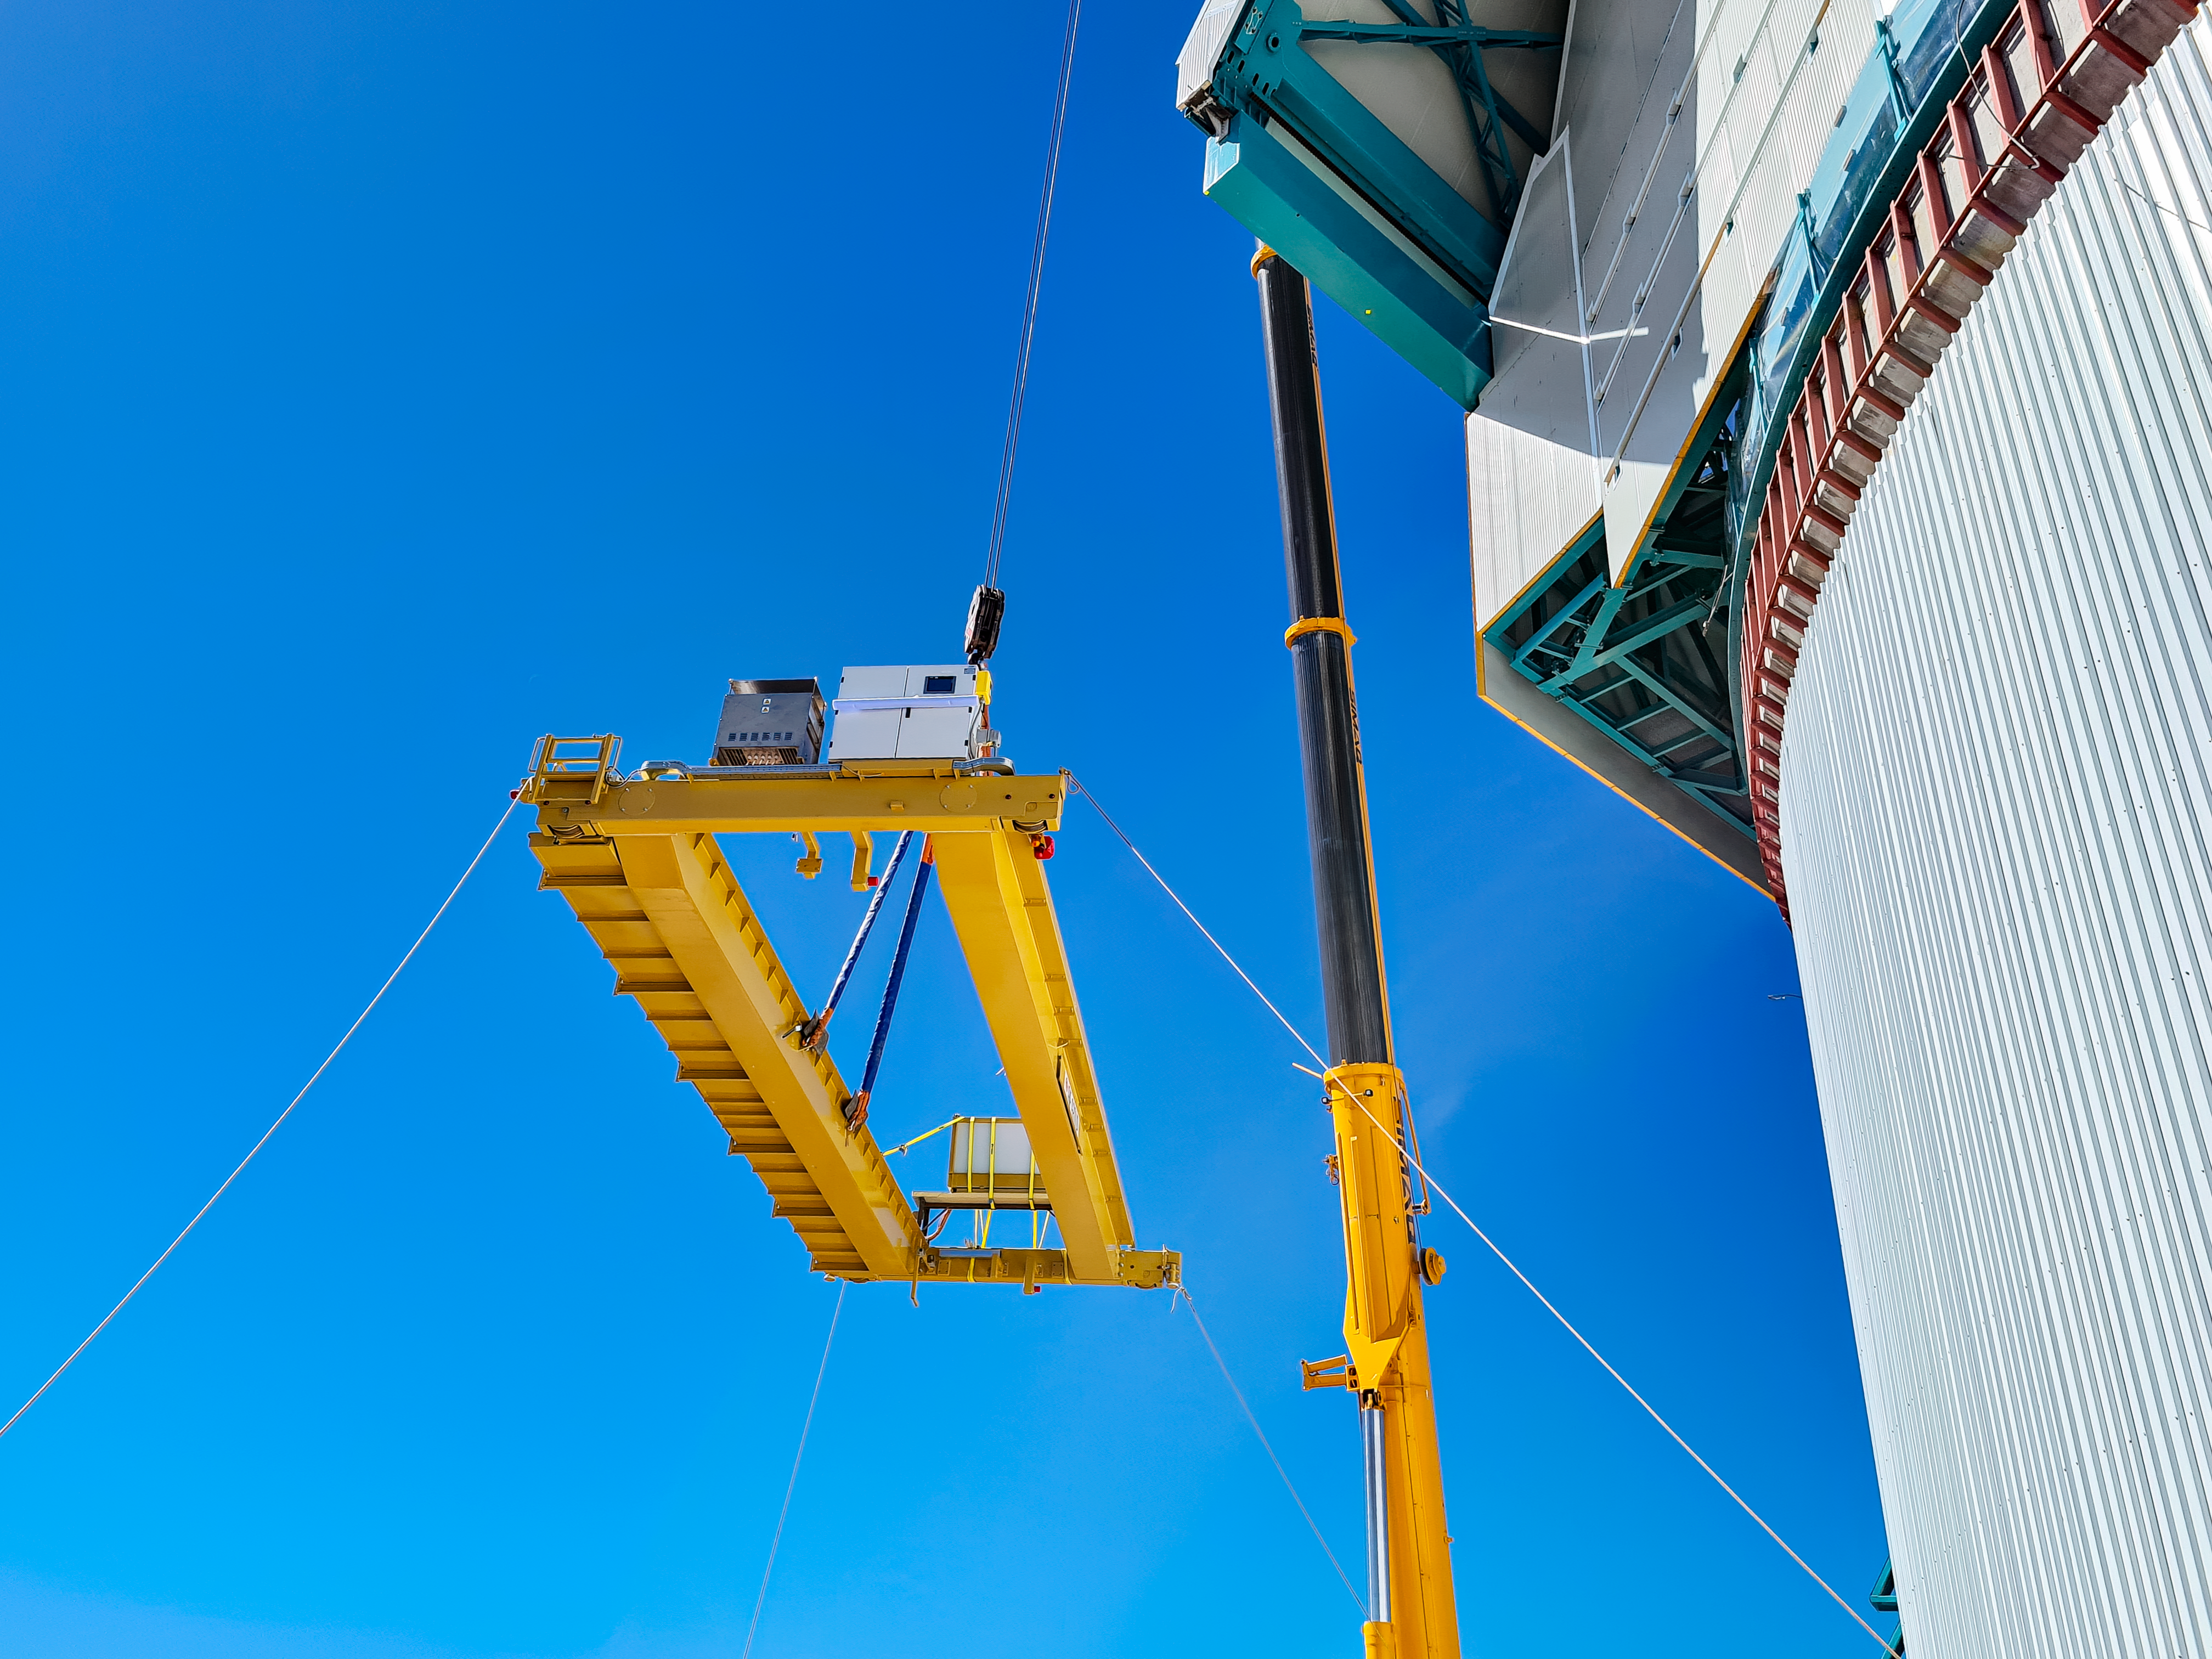

Rubin Observatory Dome Construction

The bridge crane is installed inside the Rubin Observatory dome.

Credit: RubinObs/NOIRLab/SLAC/NSF/DOE/AURA